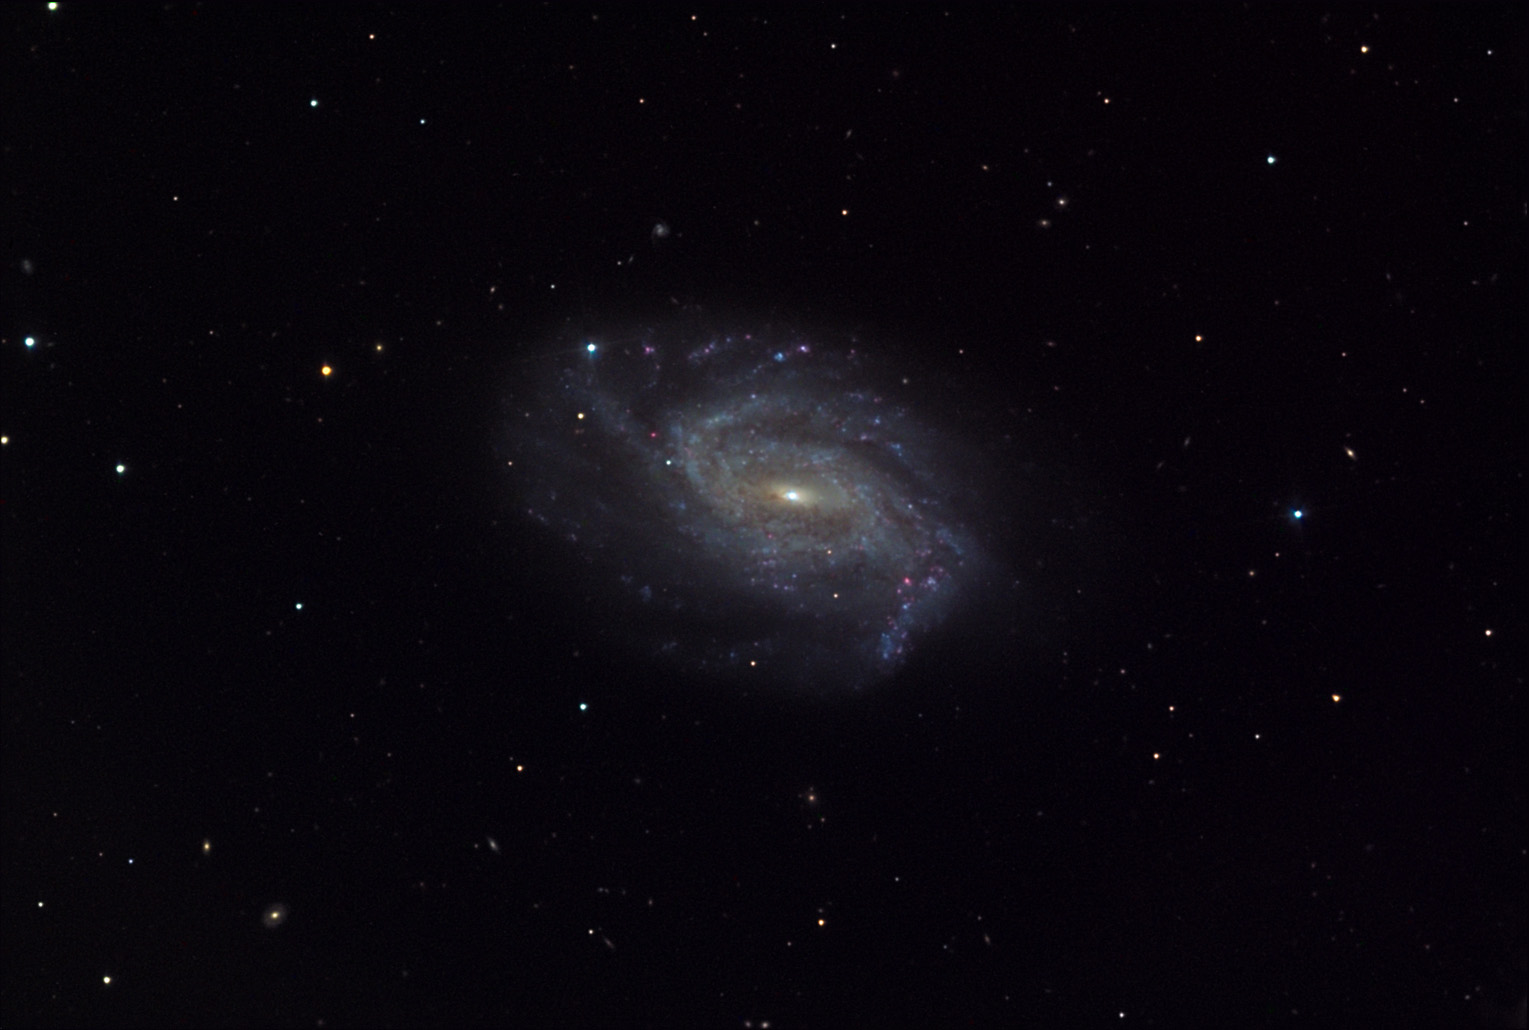

NGC 3726

This barred spiral galaxy is located about 55 million lightyears away in the constellation Ursa Major.

This image was taken as part of Advanced Observing Program (AOP) program at Kitt Peak Visitor Center during 2014.

Credit: KPNO/NOIRLab/NSF/AURA/George Hickey/Adam Block